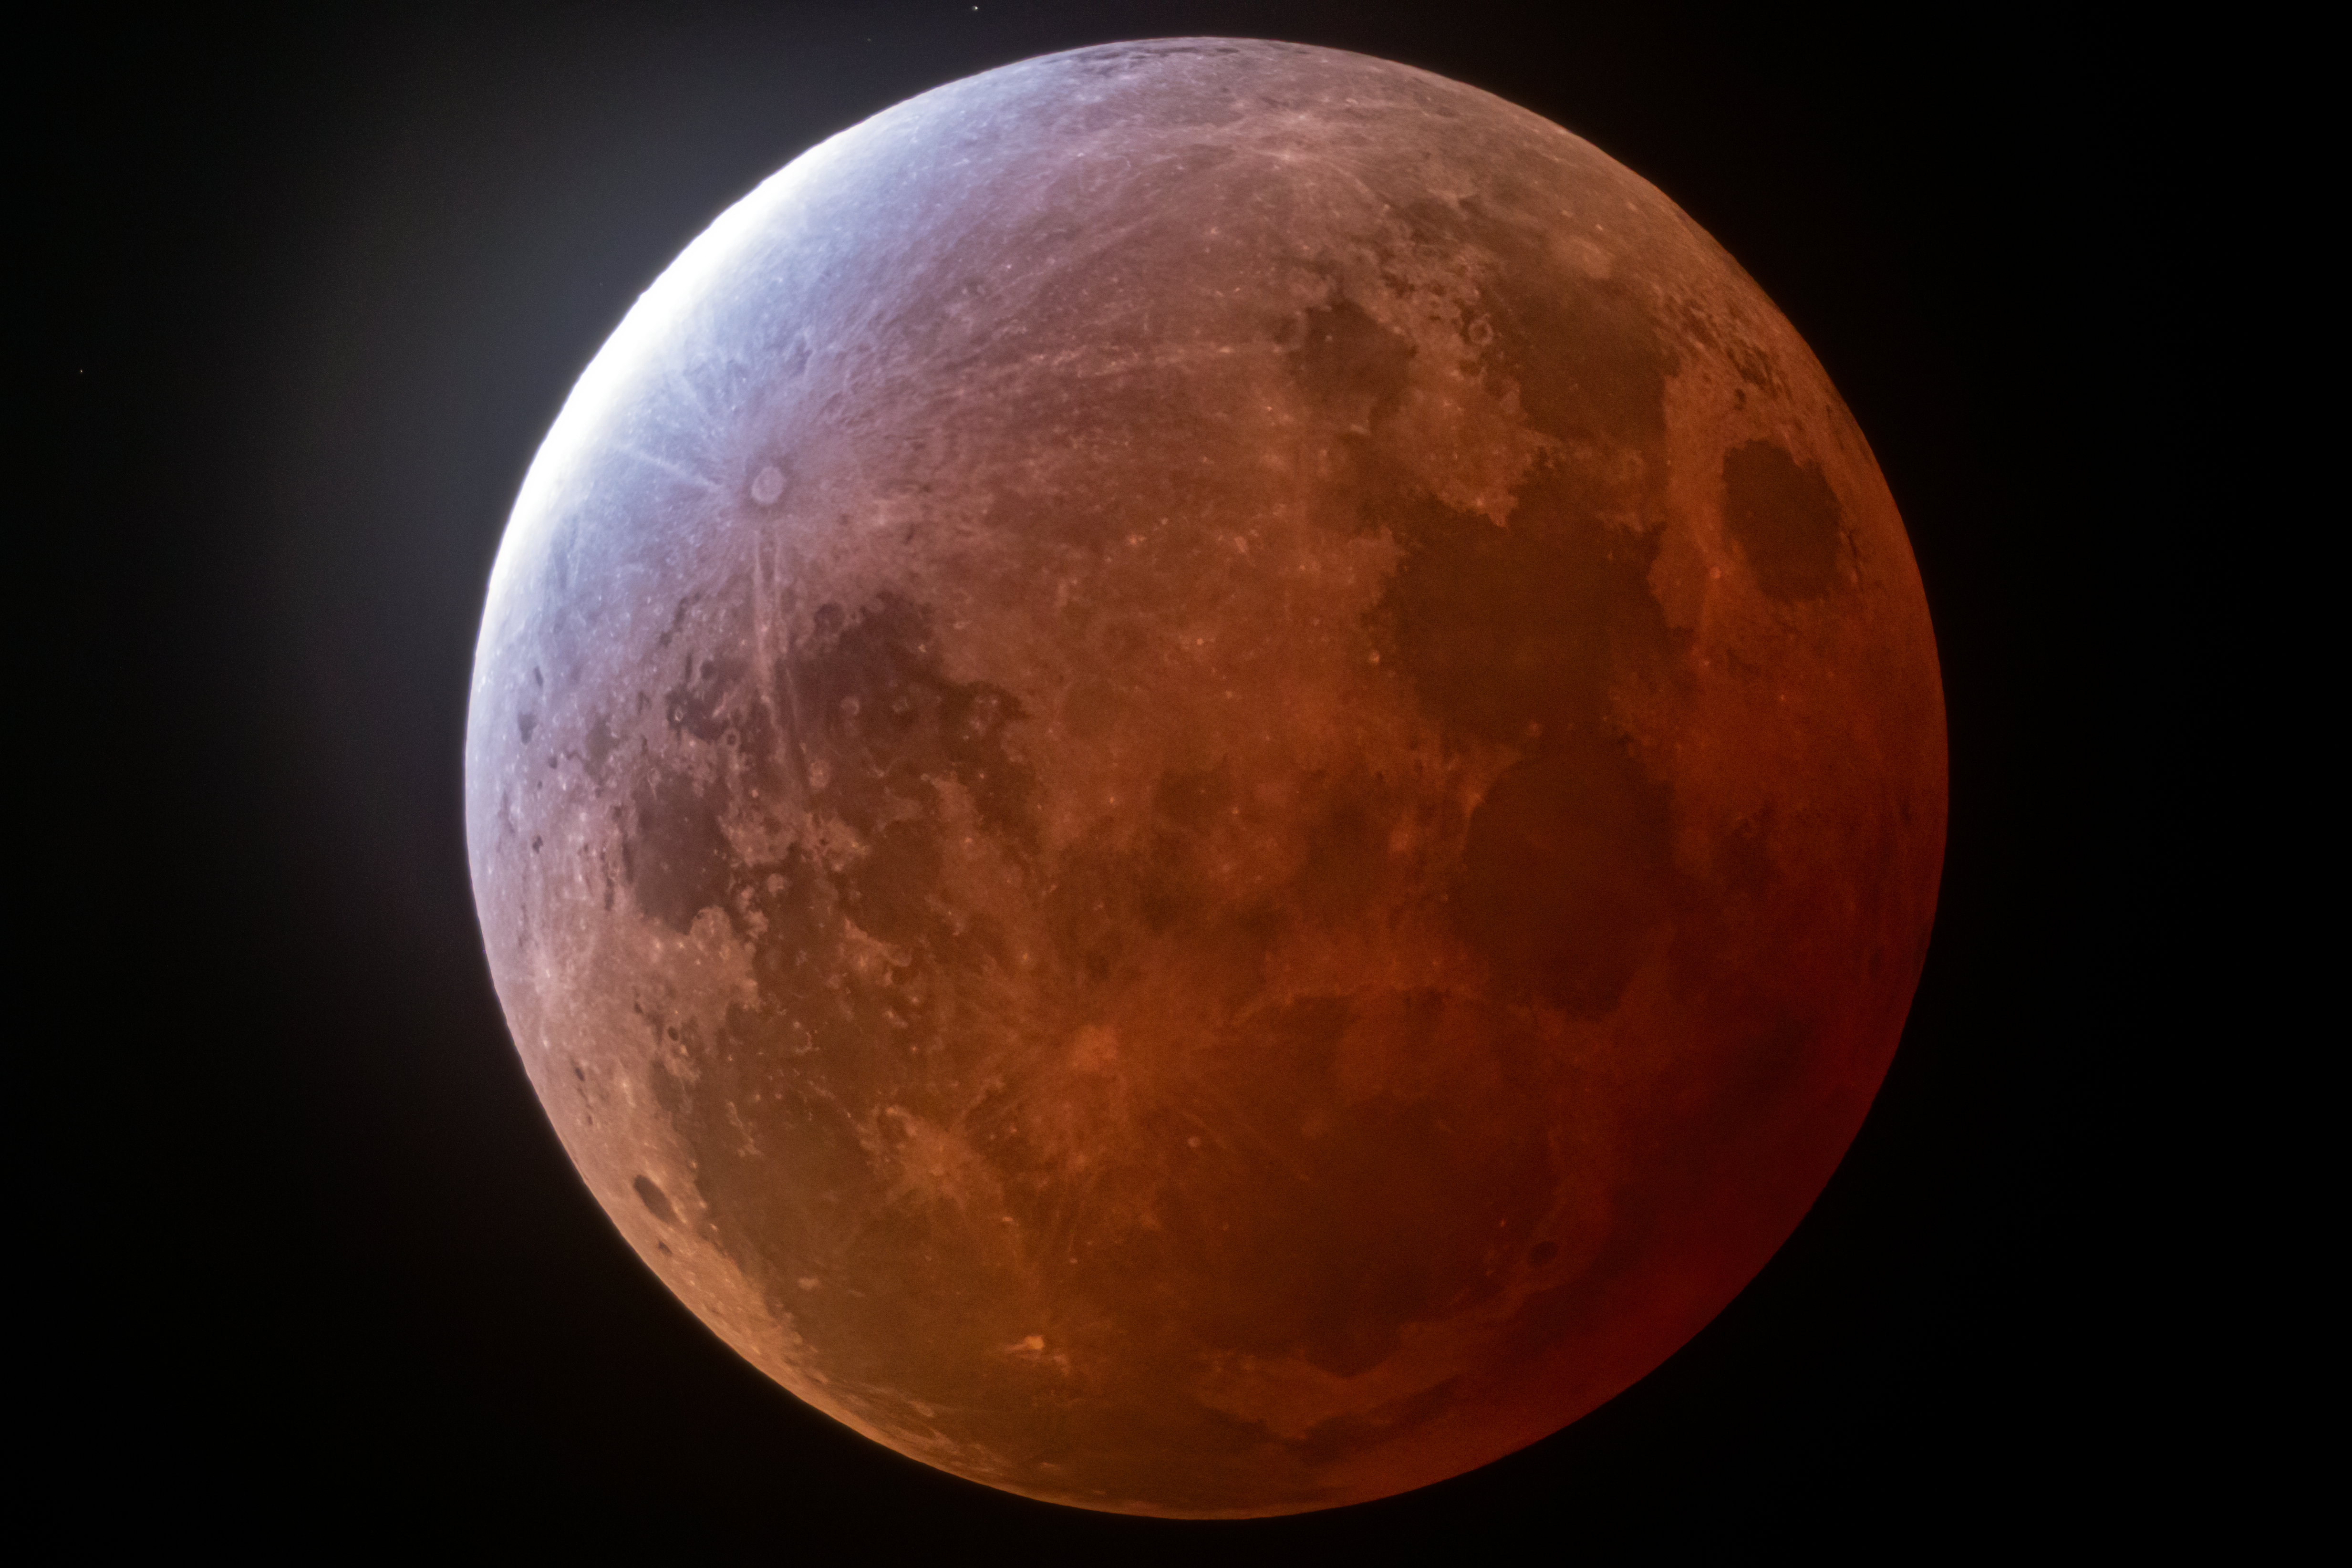

Lunar Eclipse over Kitt Peak

Credit: KPNO/NOIRLab/NSF/AURA/R. Sparks